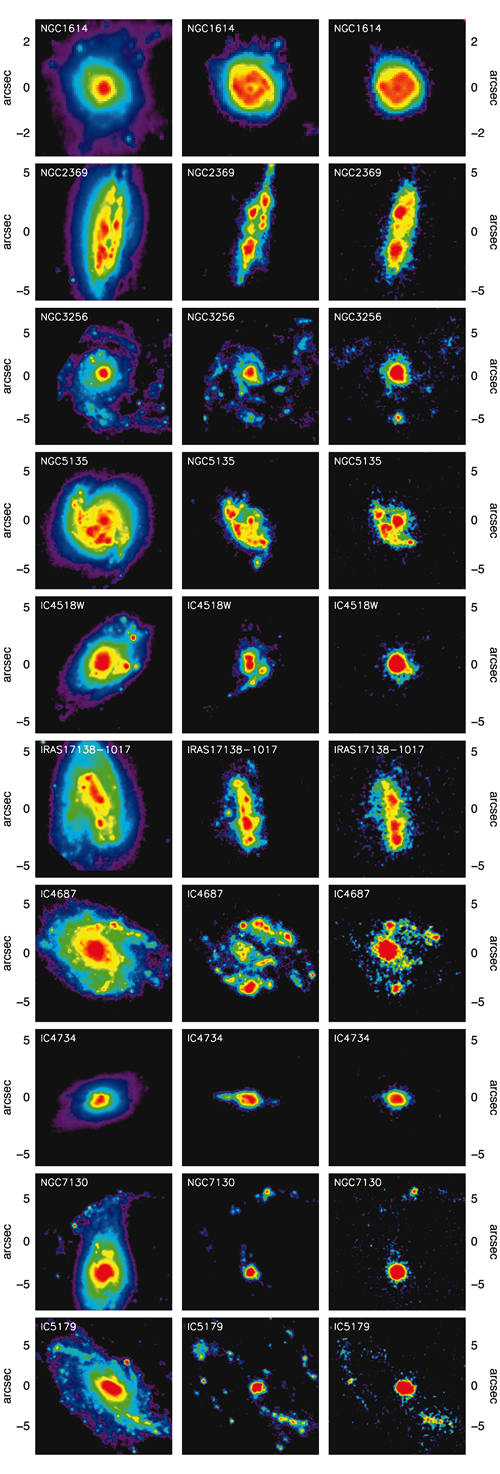

Relationship between the Paschen-alpha and 8-micron luminosities

Relationship between the Paschen-alpha and 8-micron luminosities of the HII regions in the sample LIRGs. The correlation implies that to first order the 8-micron luminosity of a LIRG can be used to determine the overall star-formation-rate within the galaxy.

Credit: International Gemini Observatory/NOIRLab/NSF/AURA